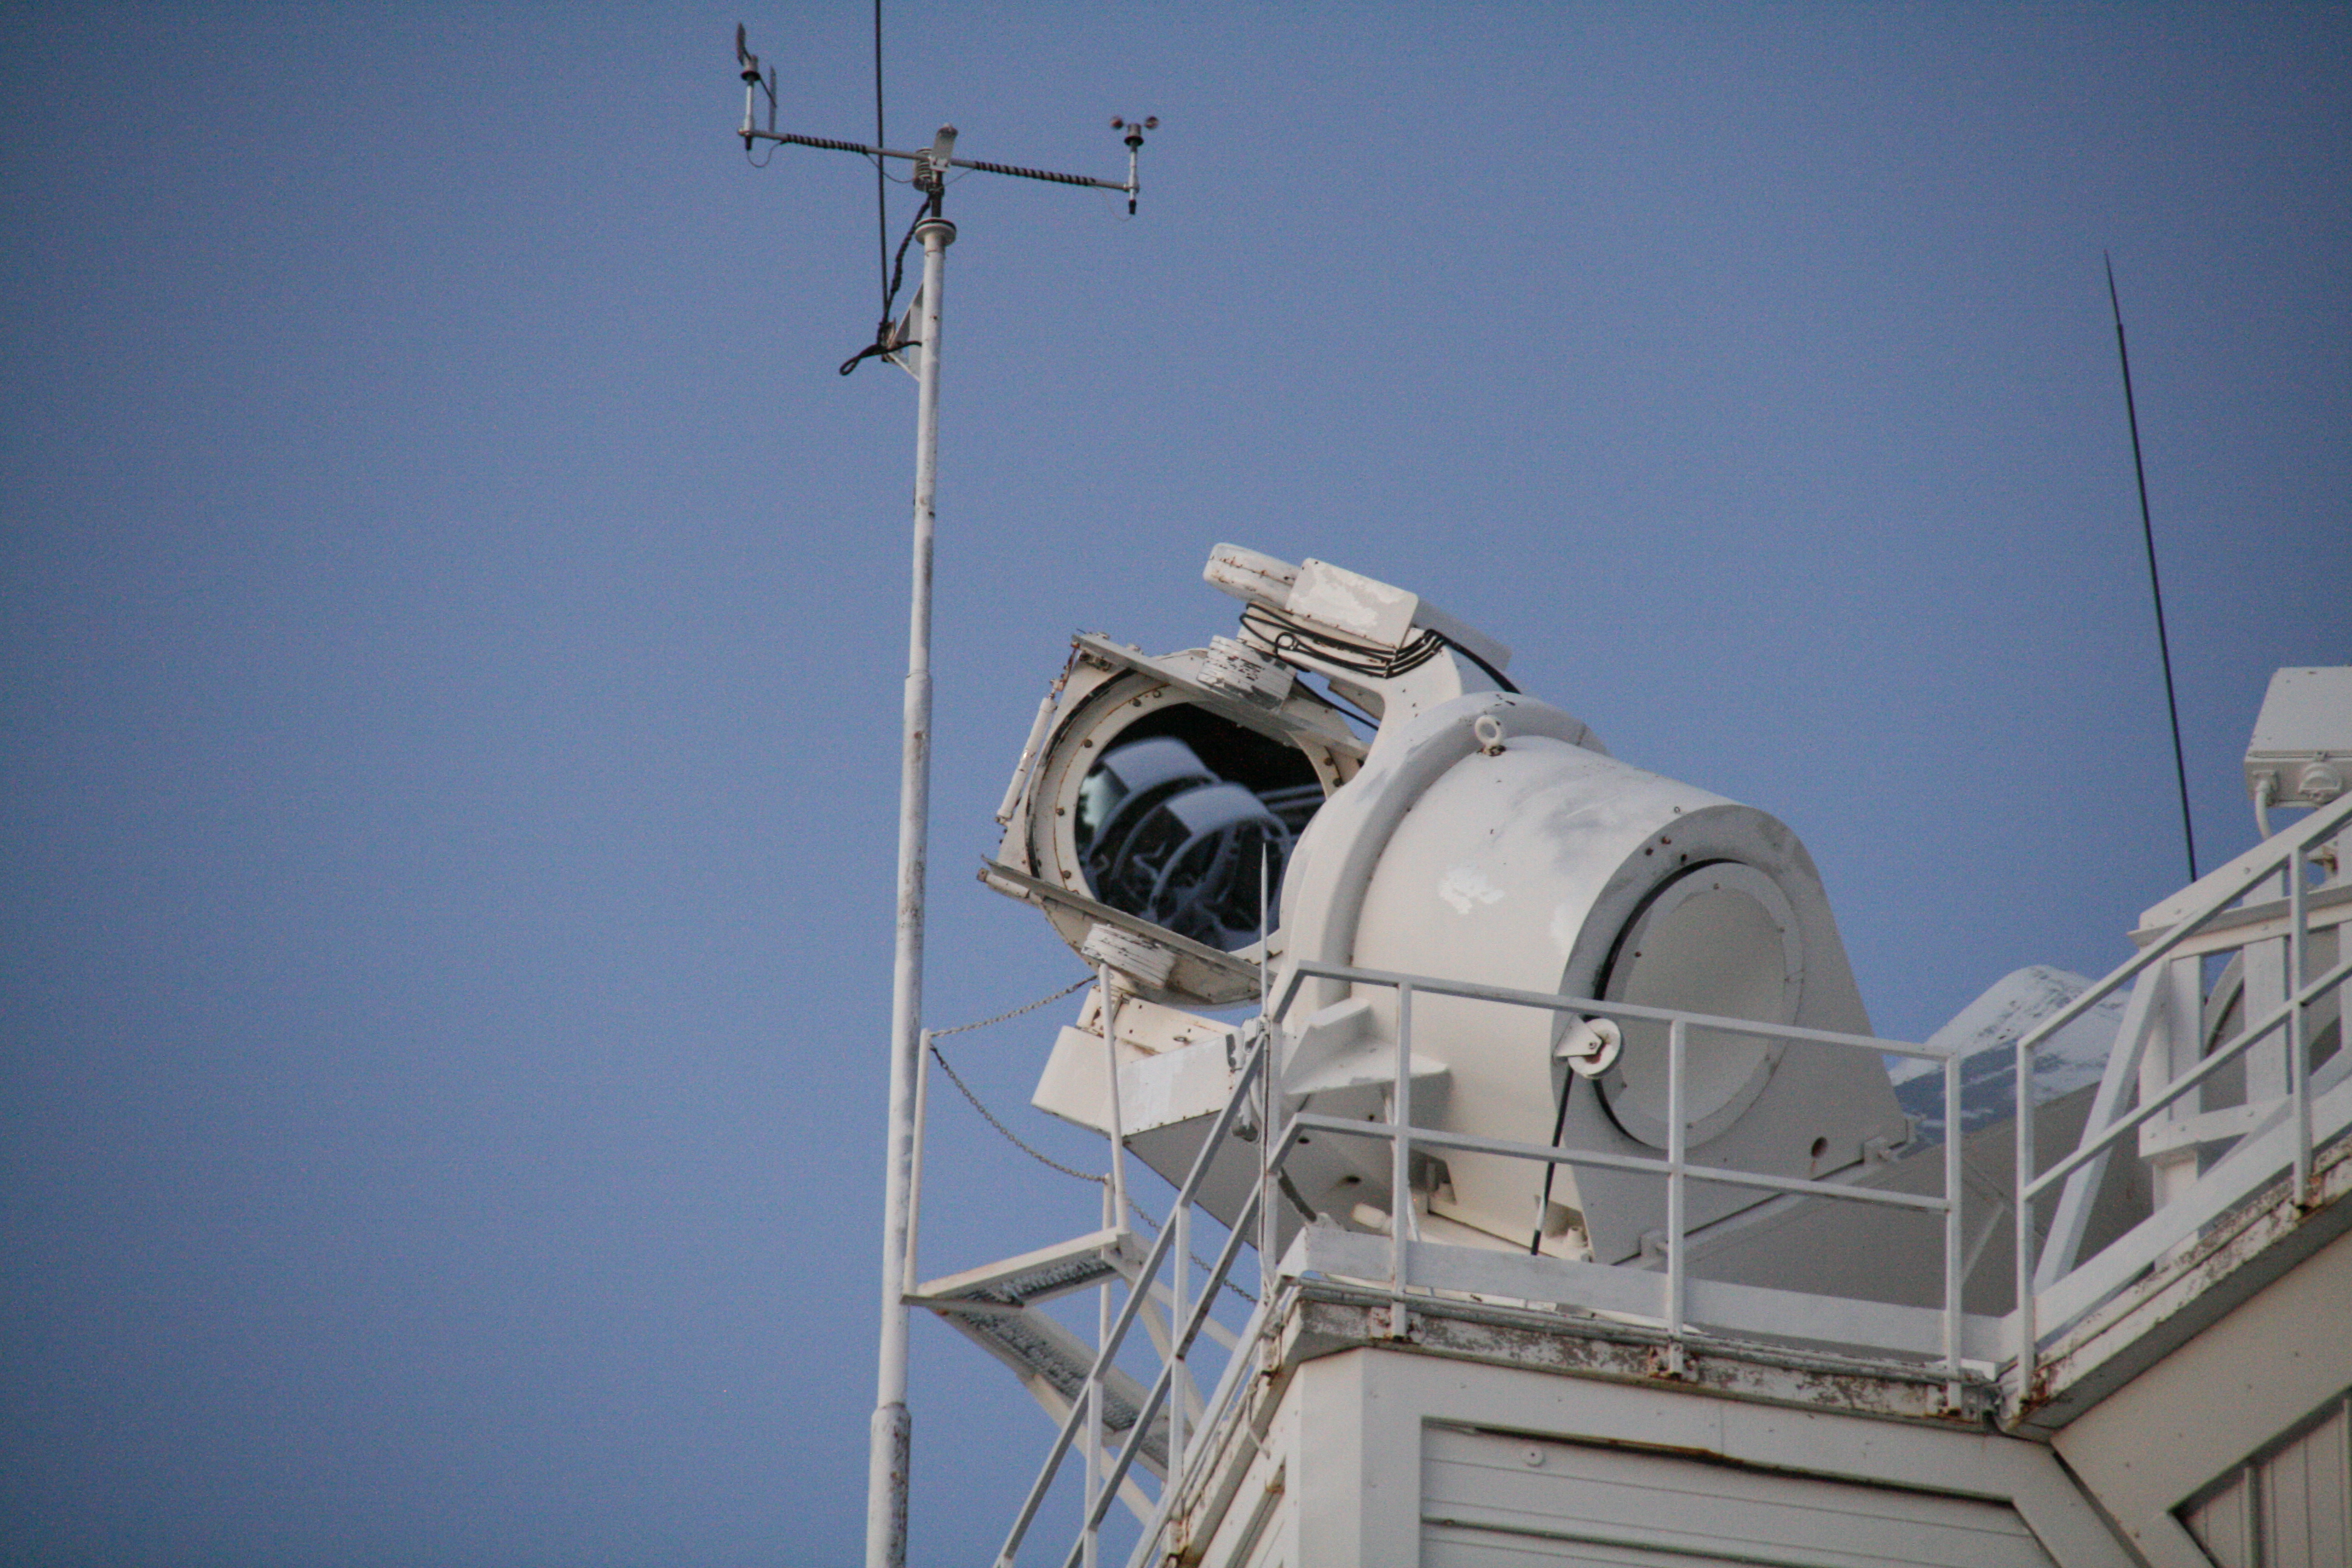

McMath-Pierce Solar Telescope heliostats

McMath-Pierce Solar Telescope heliostats.

Credit: KPNO/NOIRLab/NSF/AURA/P. Marenfeld